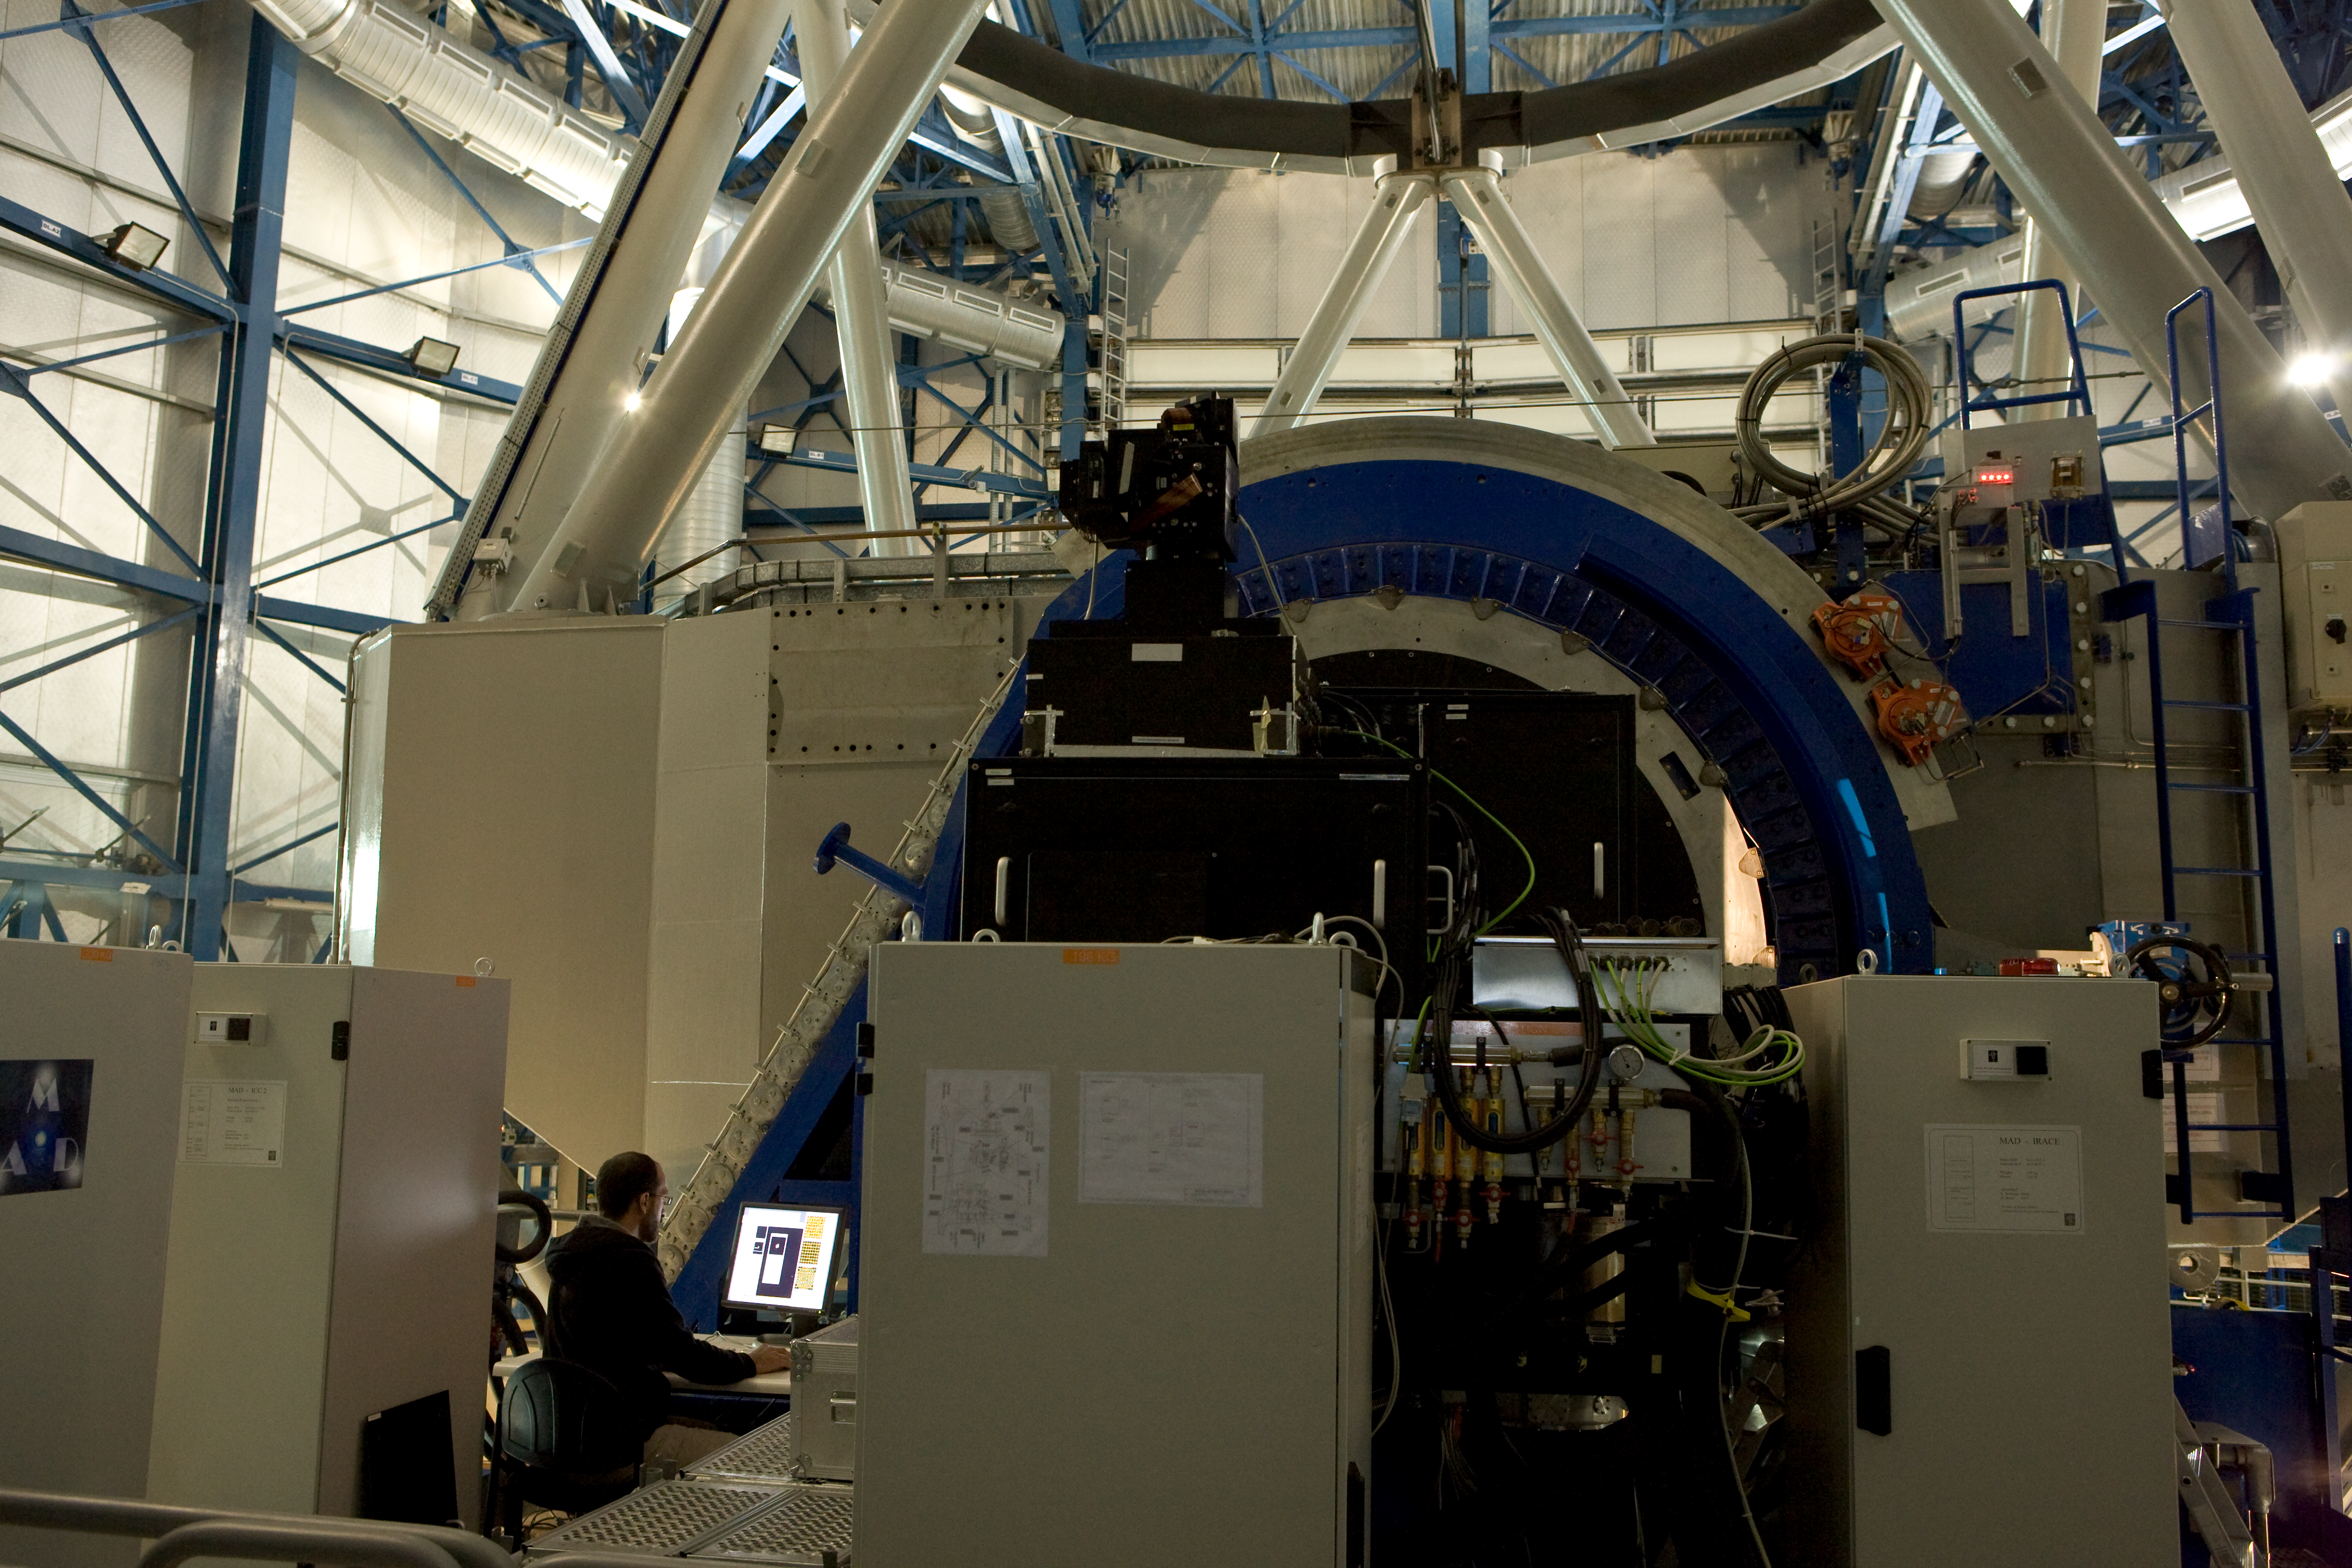

MAD instrument

The MAD instrument at the Nasmyth platform in 2007

Credit: ESO/H.H.Heyer